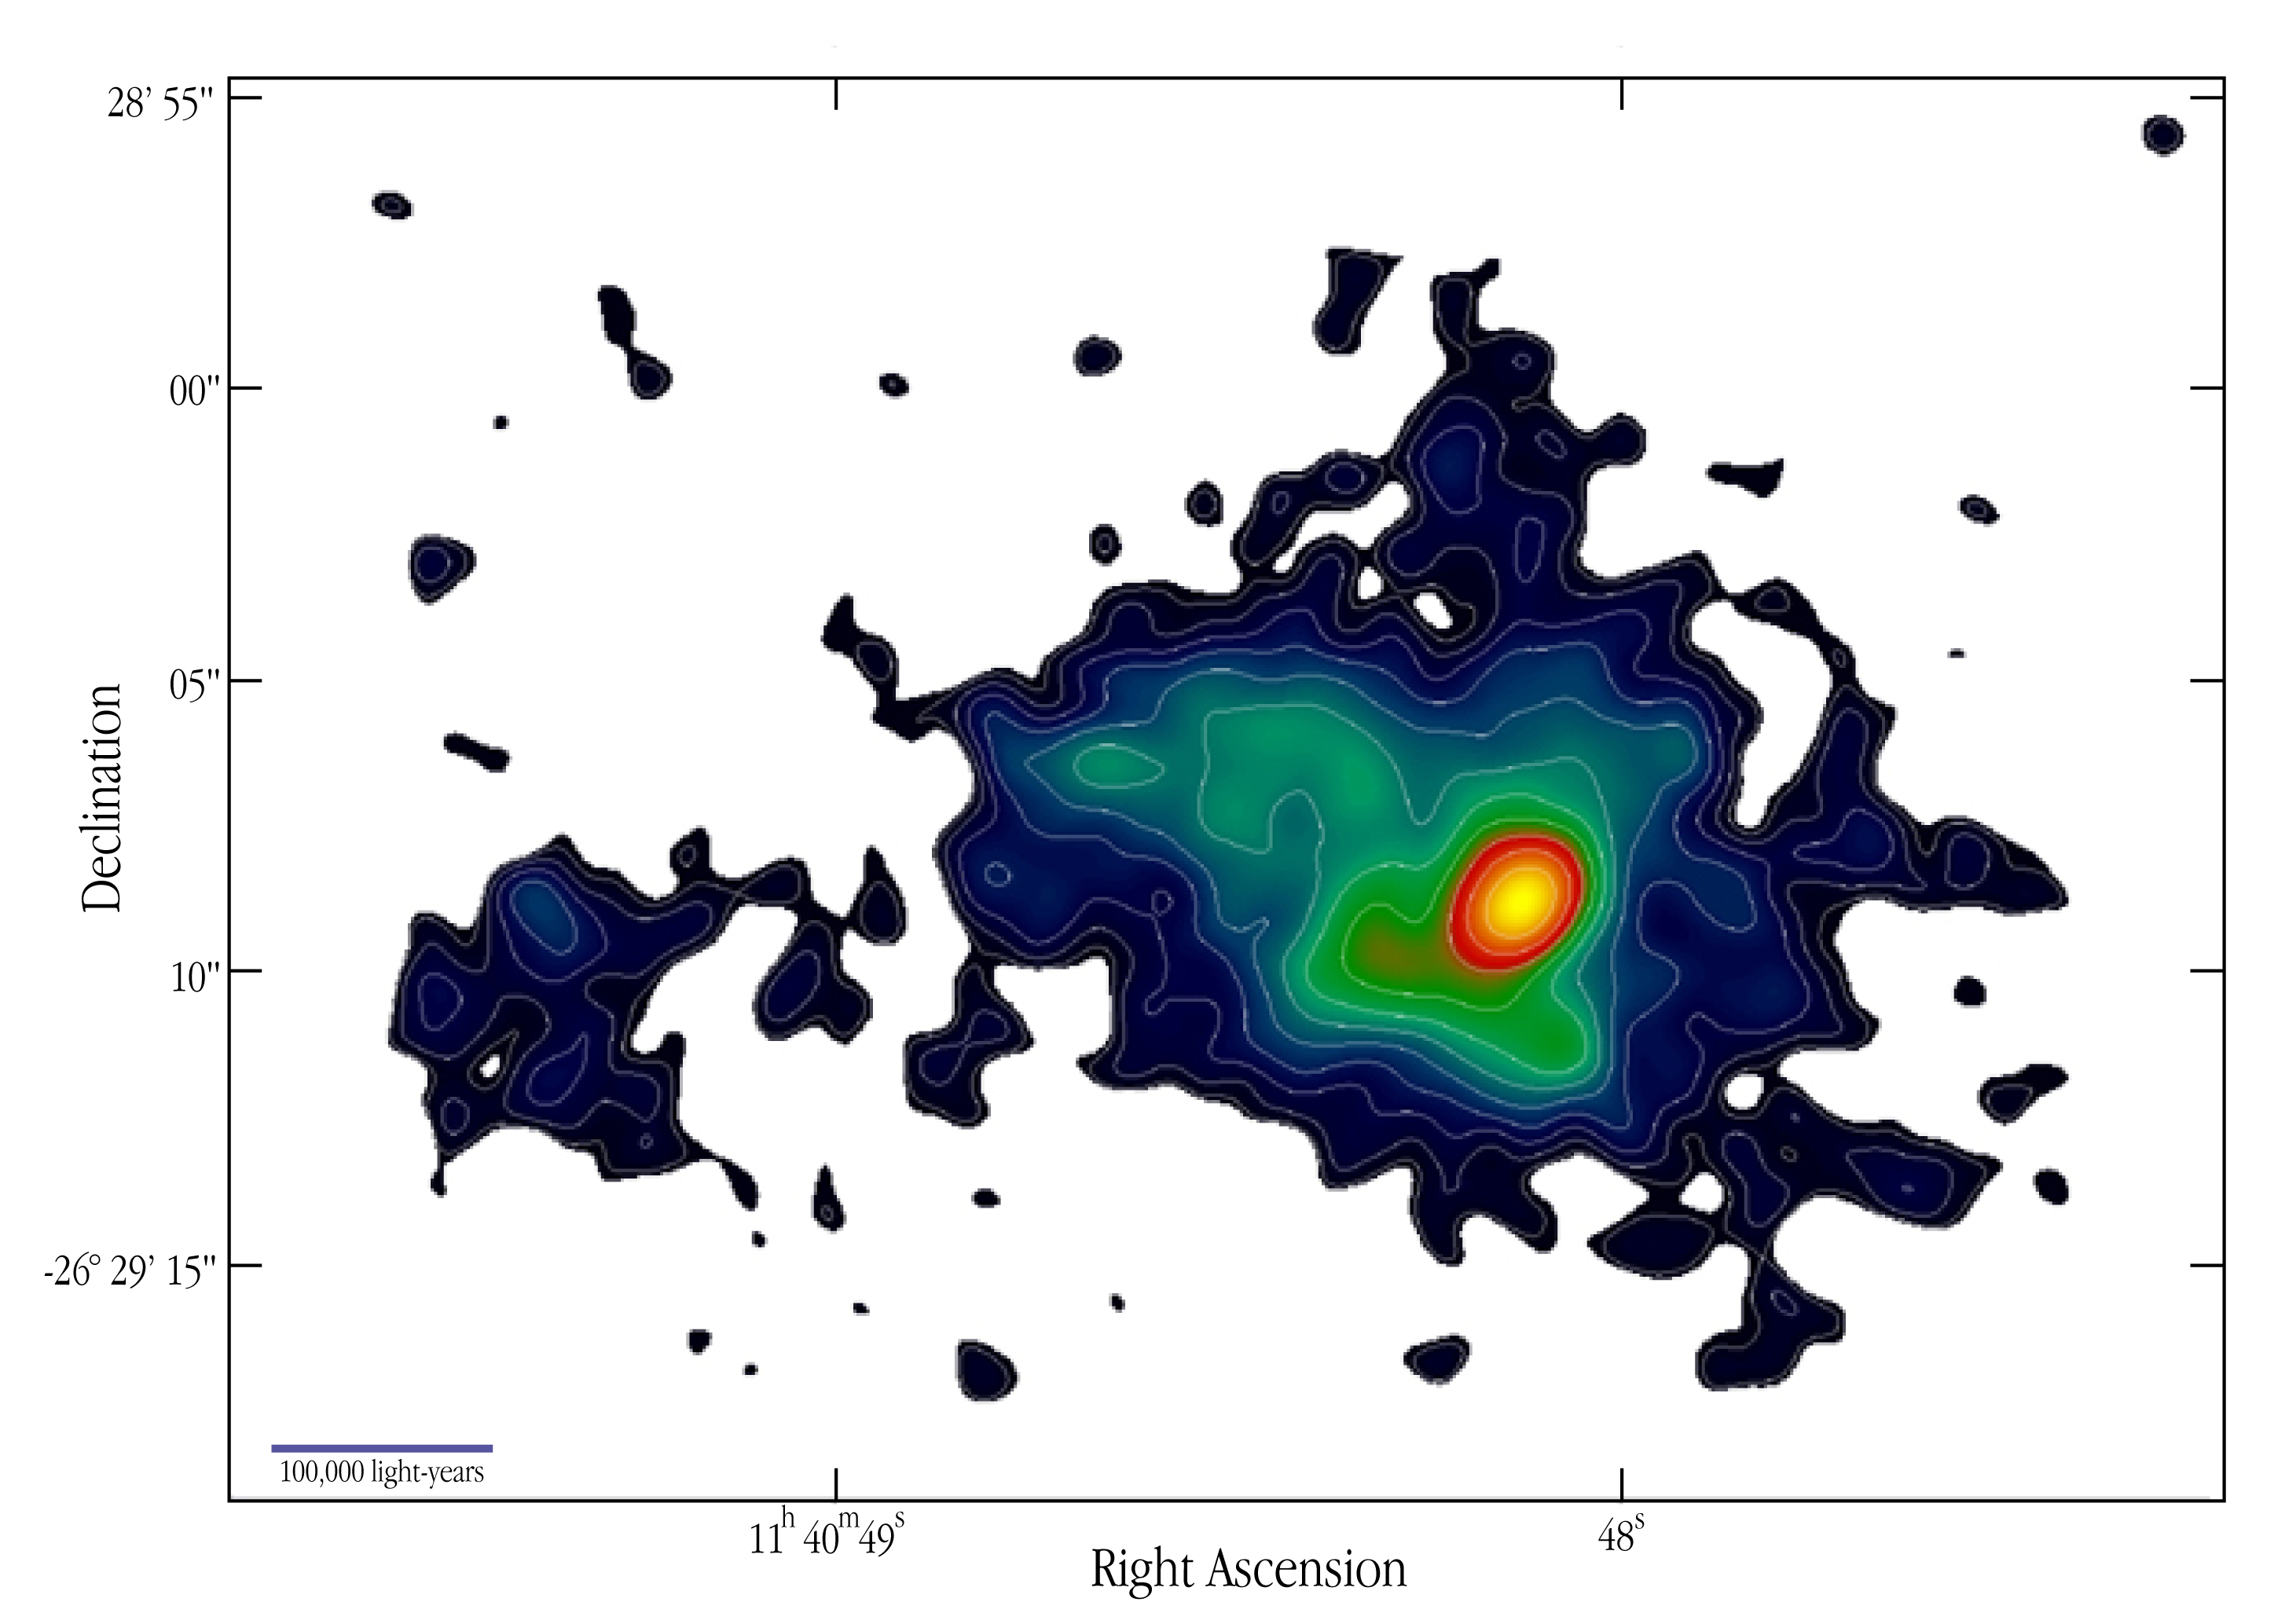

Lyman-alpha contours at radio galaxy 1138-262

This is a false-colour picture of the ionized hydrogen gas surrounding 1138-262 (Lyman-alpha). The size of this cloud is about 5 times larger than the optical extent of the Milky Way Galaxy. A contour plot, as observed with VLT ANTU + FORS1 in a narrow-band filter around the wavelength of the redshifted Lyman-alpha line, is superposed on a false-colour representation of the same image. The contour levels are a geometric progression in steps of 2 1/2. The image has not been flux calibrated, so the first contour level is arbitrary. The field measures 35 x 25 arcsec 2, corresponding to about 910,000 x 650,000 light-years (280 x 200 kpc). The linear scale is indicated at the lower left. North is up and East is left.

Narrow and broad-band imaging was carried out on April 12 and 13, 1999, with the ESO VLT ANTU (UT1), using the FORS1 multi-mode instrument in imaging mode. A narrow-band filter was used which has a central wavelength of 381.4 nm and a bandpass of 6.5 nm. For 1138-262 (redshift z = 2.2), the emission of Lyman-alpha at 121.6 nm is redshifted to 383.8 nm, which falls in this narrow band. The broad-band filter was a Bessel-B with central wavelength of 429.0 nm. The detector was a Tektronix CCD with 2048 x 2046 pixels and an image scale of 0.20 arcsec/pixel. Eight separate 30-min exposures were taken in the narrow band and six 5-min in the broad band, shifted by about 20 arcsec with respect to each other to minimize problems due to flat-fielding and to facilitate cosmic ray removal. The average seeing was 1.0 arcsec. Image reduction was carried out by means of the IRAF reduction package. The individual images were bias subtracted and flat-fielded using twilight exposures (narrow band) or an average of the unregistered science exposures (broad-band). The images were then registered by shifting them in position by an amount determined from the location of several stars on the CCD. The registered images were co-added and dark pixels from cosmic rays were cleaned. To improve the signal-to-noise ratio, the resulting images were smoothed with a Gaussian function having full-width-at half-maximum (FWHM) = 1 arcsec (5 pixels).

Credit: ESO